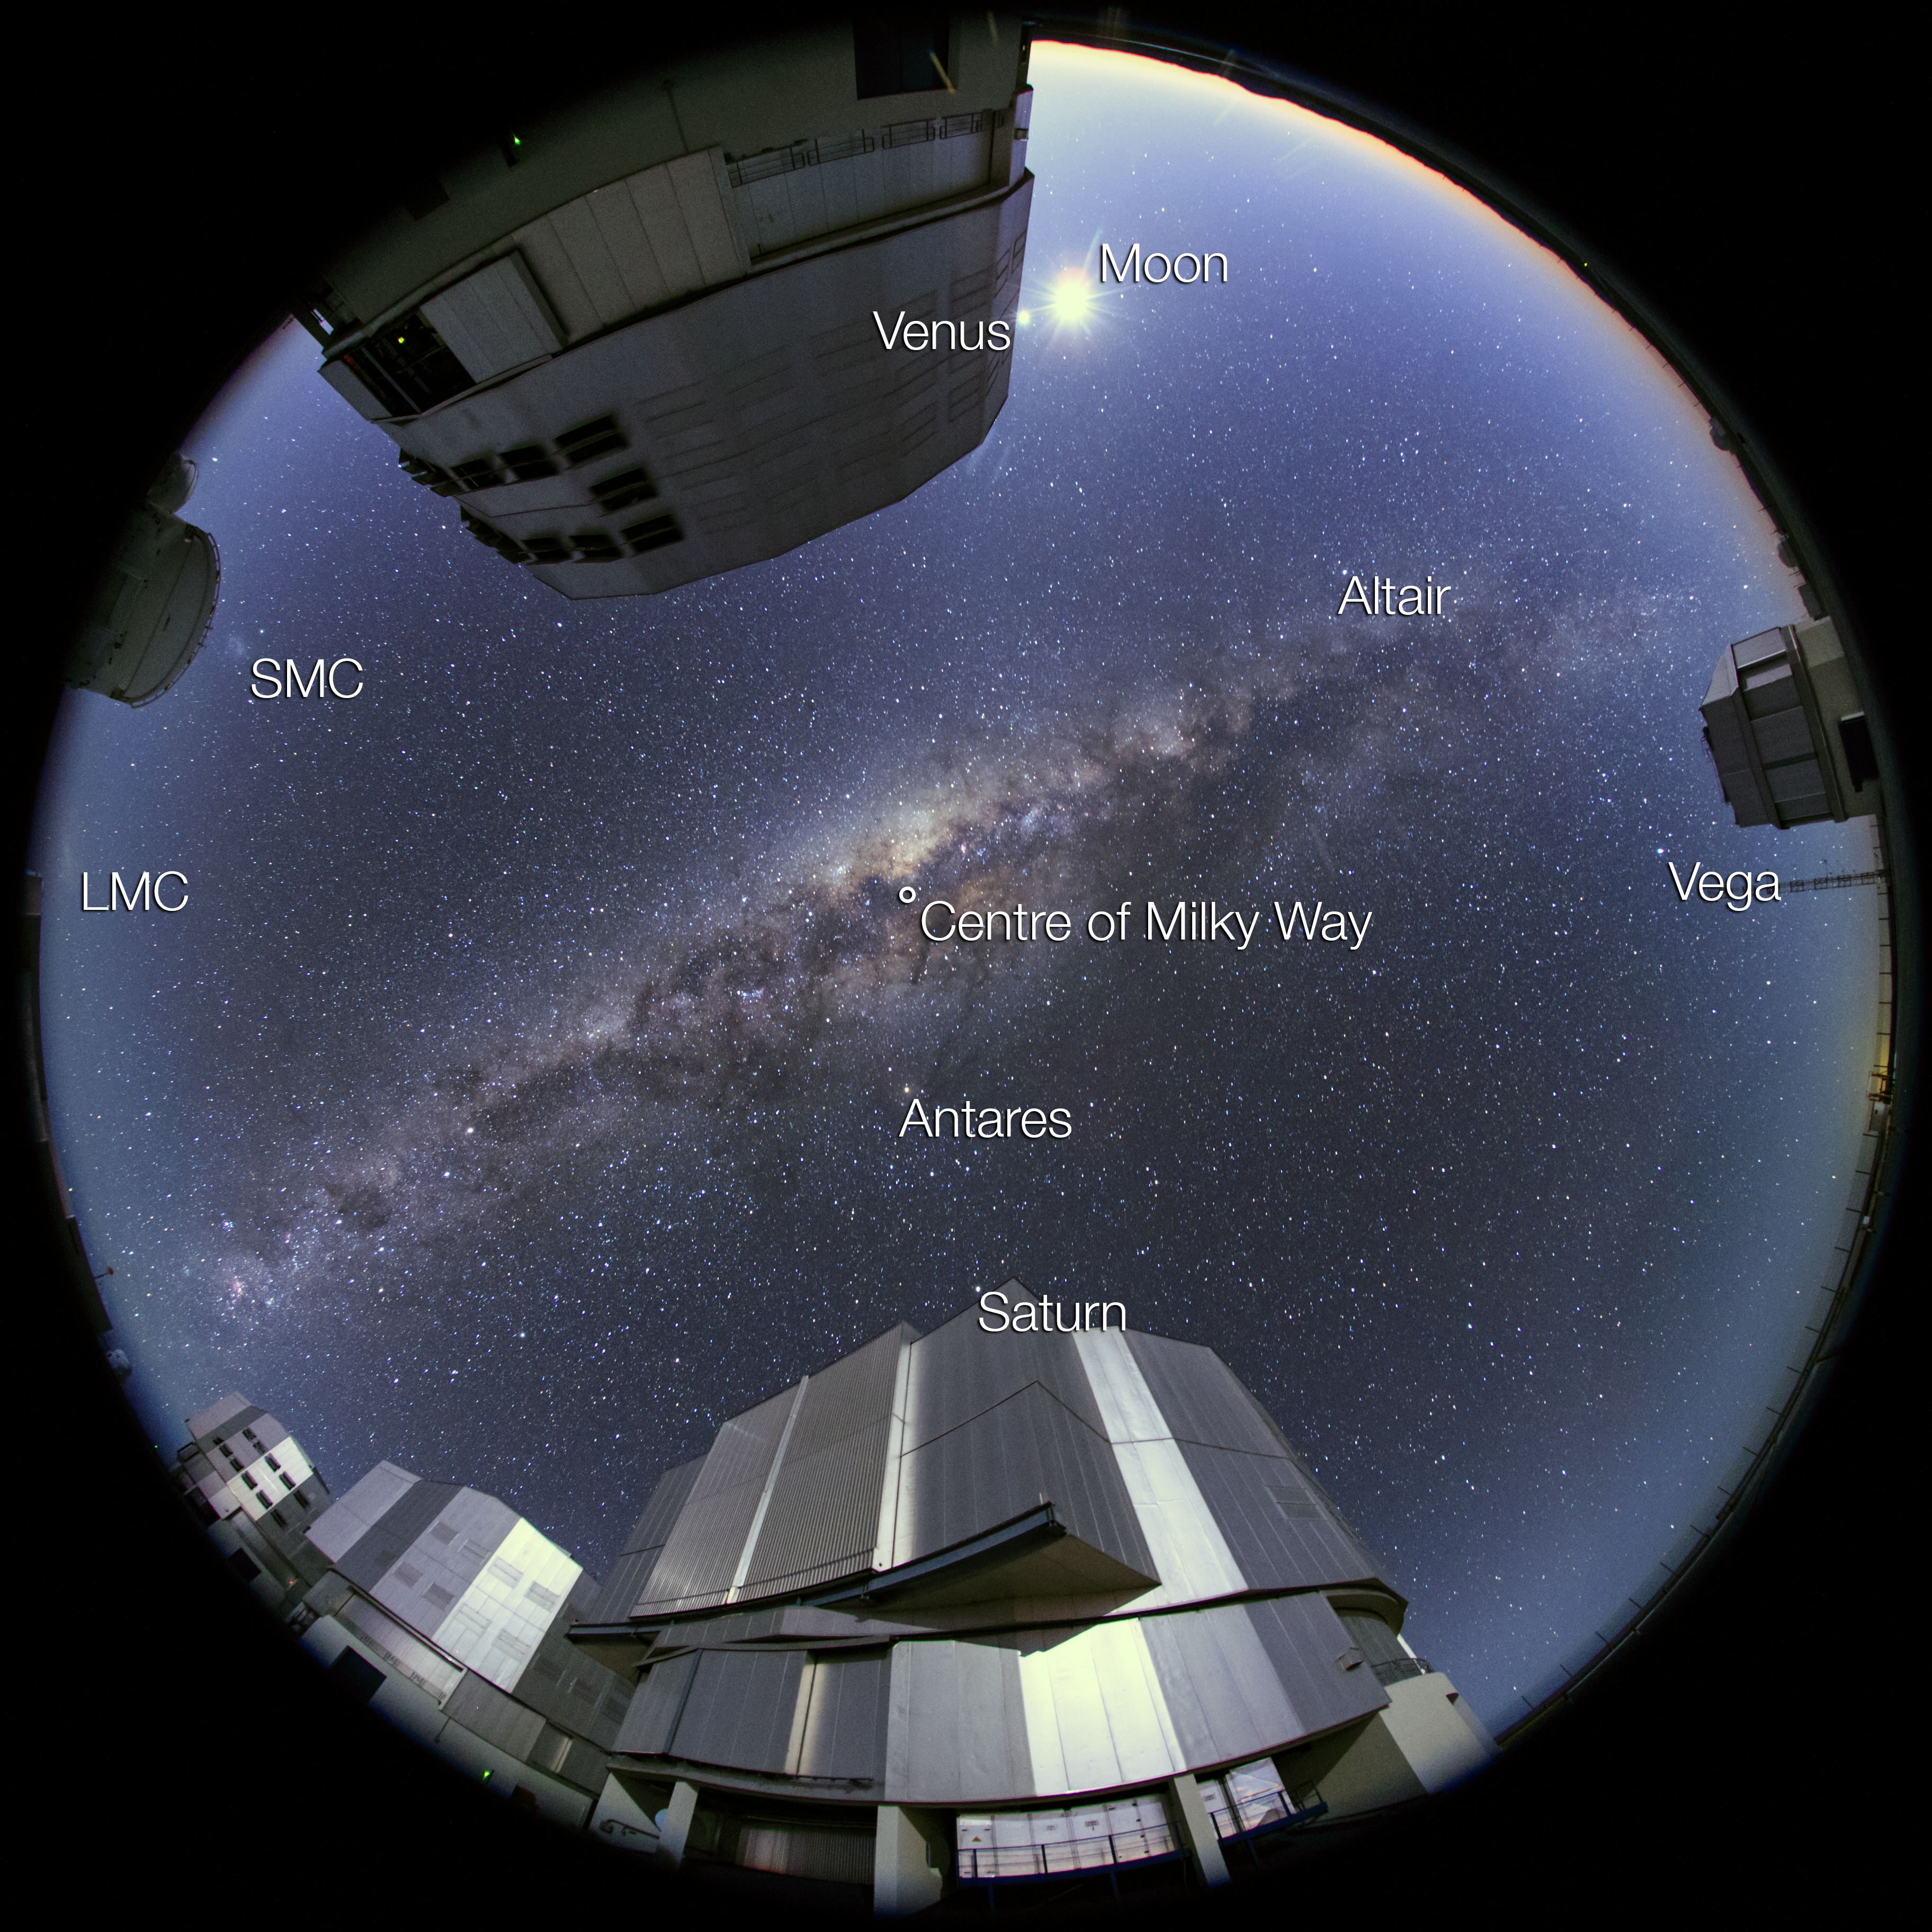

Capturing the ultra high definition Universe (annotated)

This photo, taken at the ESO's Paranal Observatory, is the first photograph from the ESO Ultra HD Expedition — a revolutionary journey currently being undertaken by four world-renowned videographers and ESO Photo Ambassadors.

The image shows The four Unit Telescopes — Antu, Kueyen, Melipal and Yepun — one of the Auxiliary Telescopes of the Very Large Telescope (VLT) and the VLT Survey Telescope (VST).

Annotated in the sky are Vega, Altair and Antares — some of the brighter stars in the sky — two irregular dwarf galaxies — the Small and the Large Magellanic Clouds — the Moon, Venus, Saturn and, of course, the Milky Way.

Credit: ESO/B.Tafreshi (twanight.org)